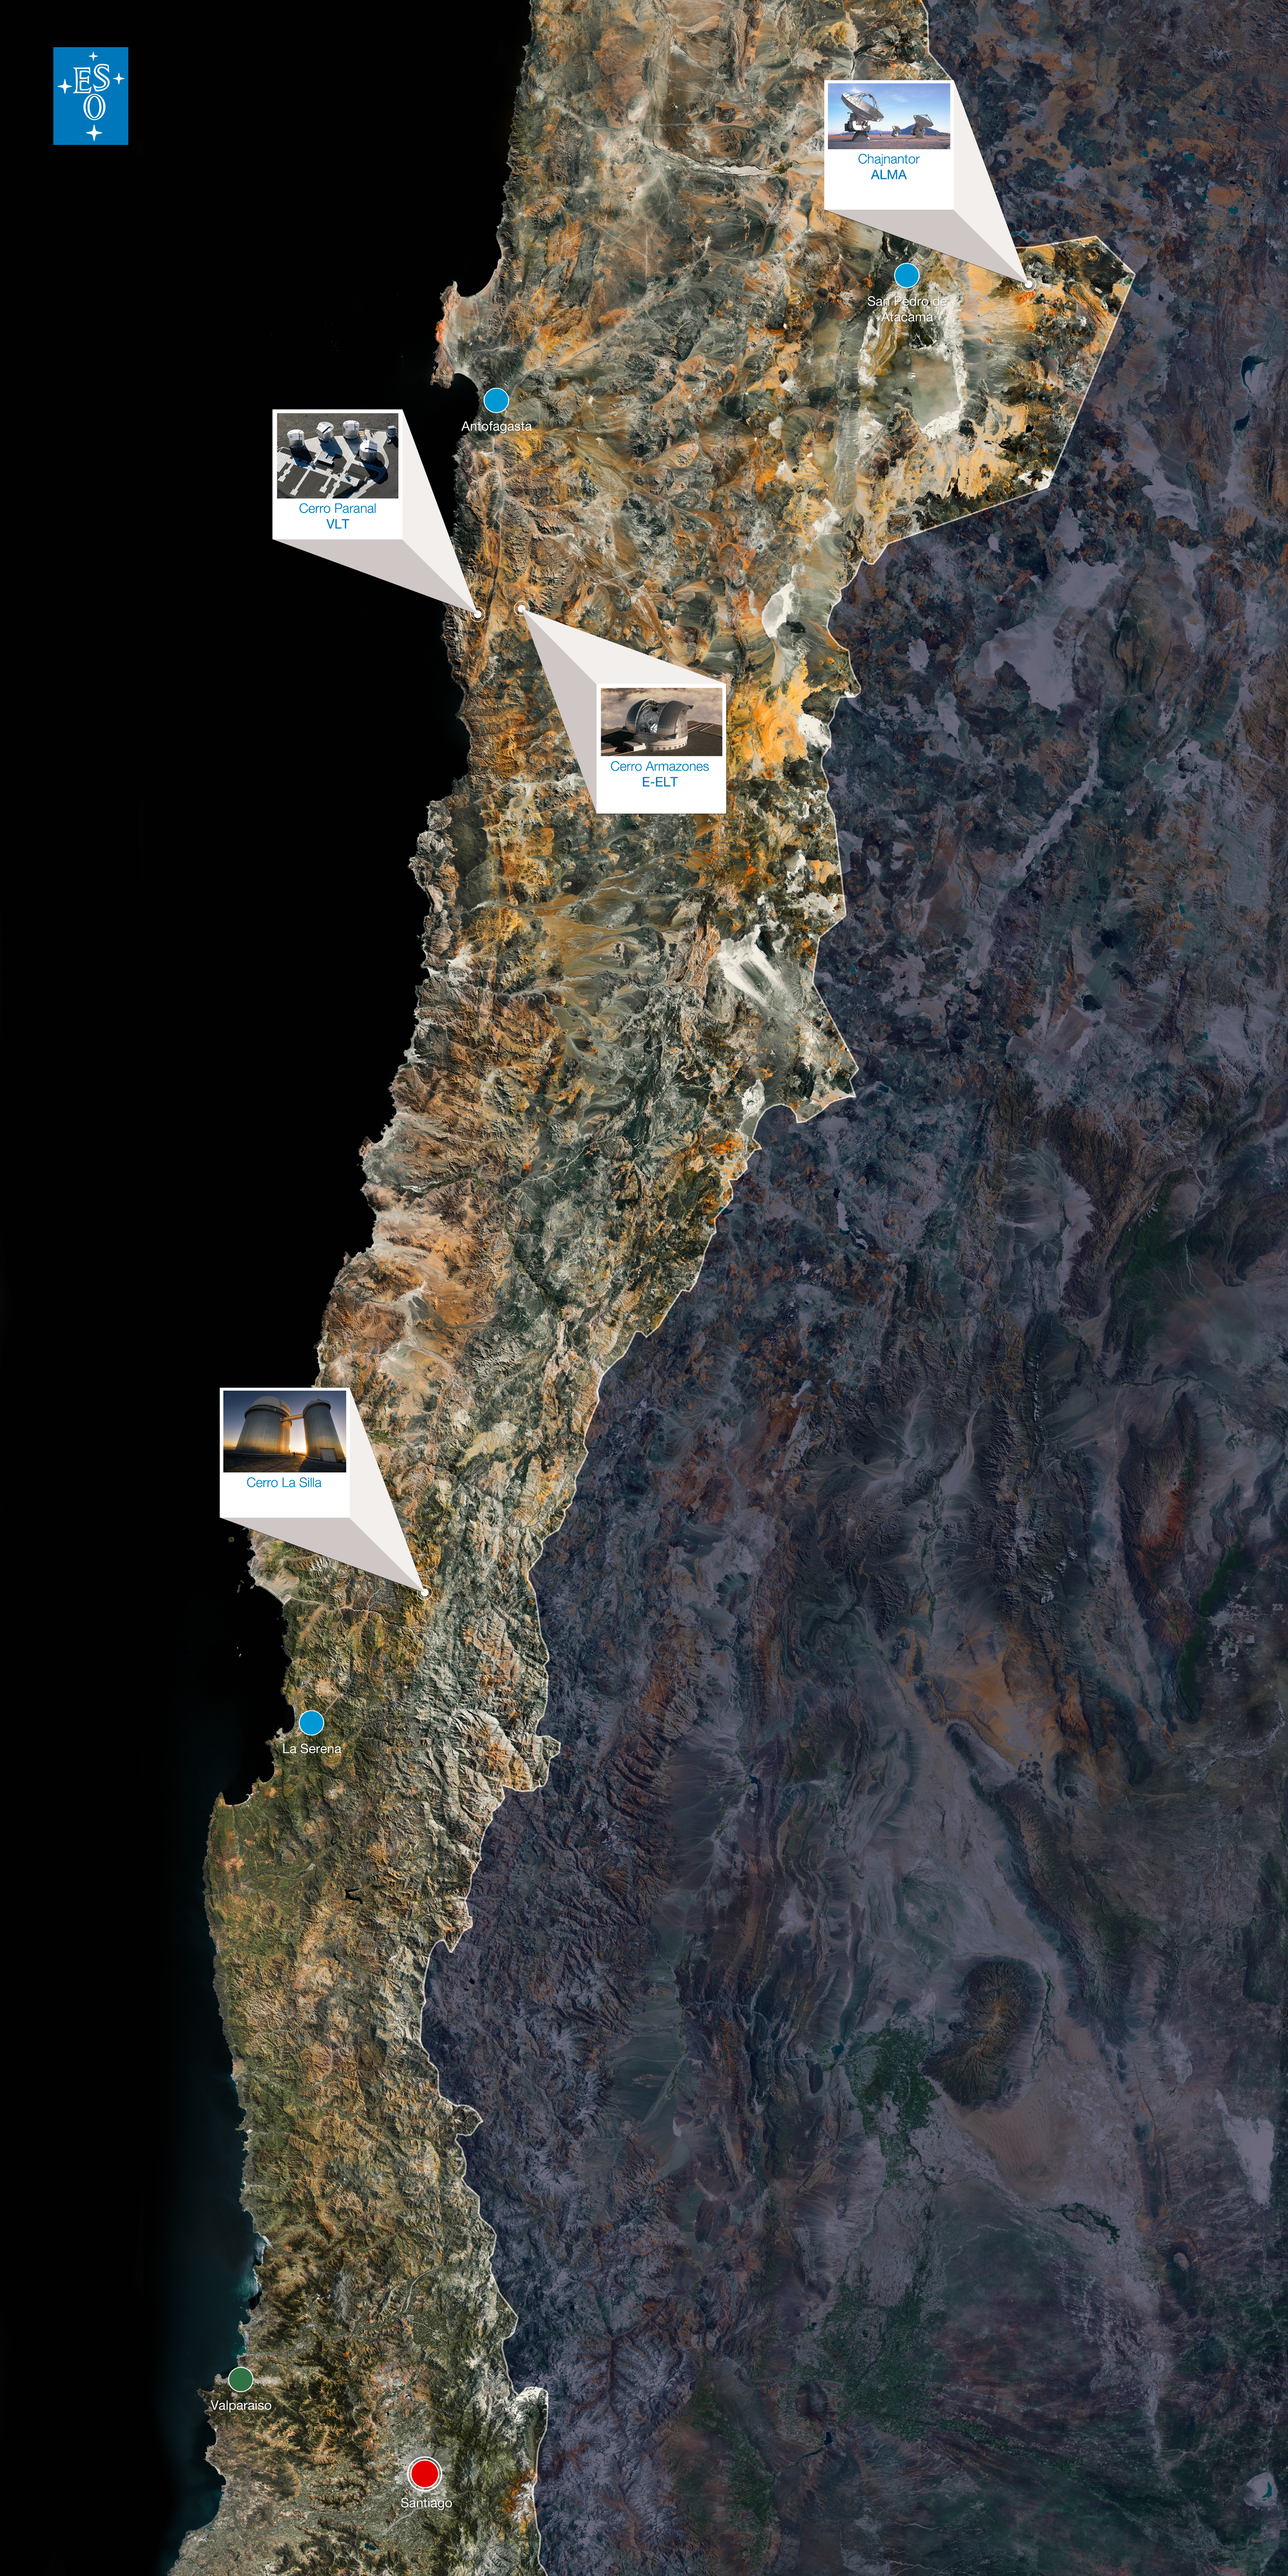

Map of Chile from Congreso del Futuro

A map of Chile, showing the sites of ESO observatories. This map was used as a floor display at the Chilean Congreso del Futuro in November–December 2011. See ESO announcement ann11080 for more information.

Credit: ESO